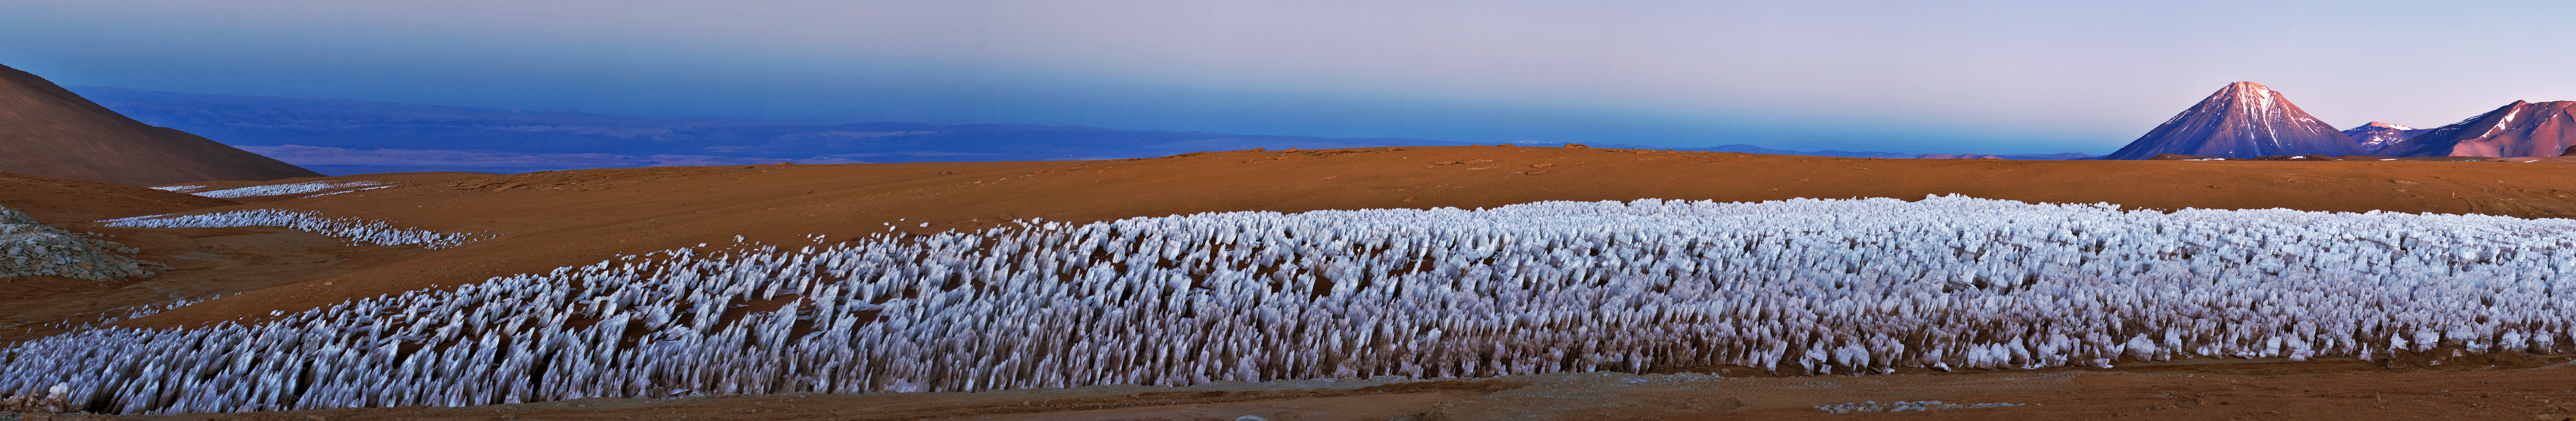

Licancabur panorama

A panoramic view of the Licancabur volcano, straddling Chile and Bolivia, close to the ALMA site. The ice figures in the ground are called "penitentes", a curious natural phenomenon found in high-altitude regions. They are thin spikes of hardened snow or ice, with sharp edges pointing towards the Sun, reaching heights from a few centimetres up to several metres

Credit: ESO